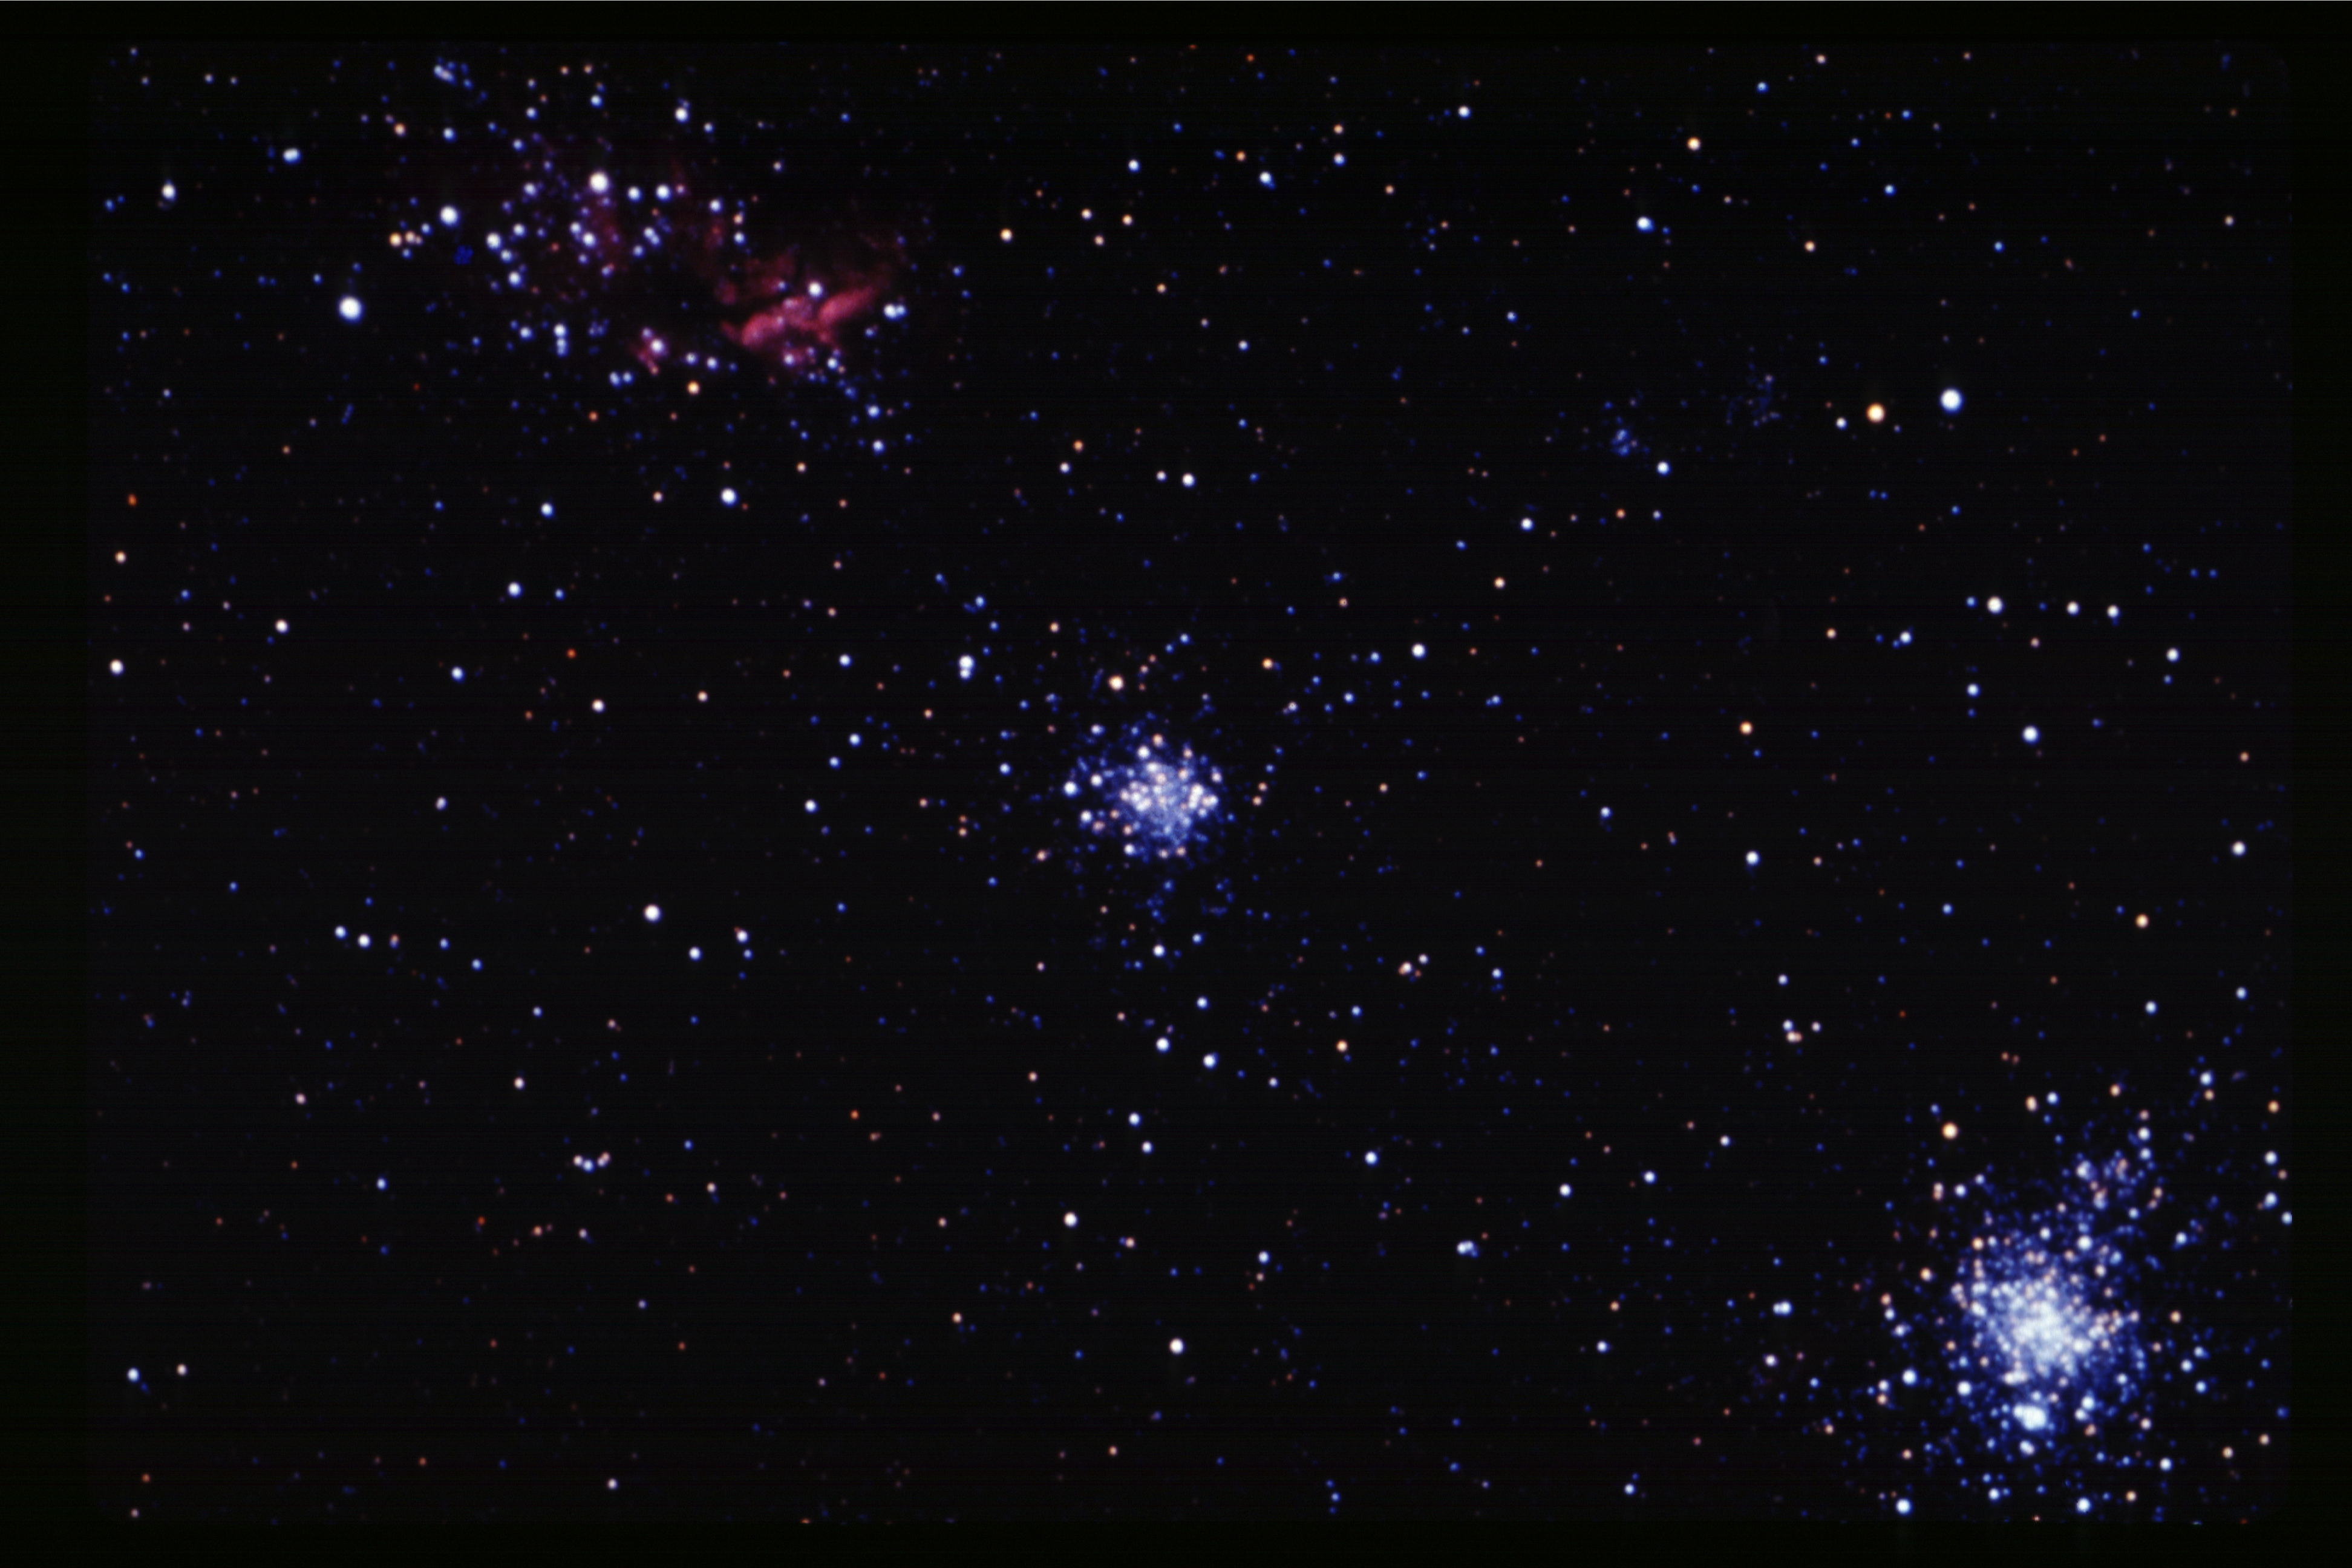

NGC 1854

NGC1854, an open star cluster in the Large Magellanic Cloud (a satellite to our own Galaxy), in the constellation Dorado.

Credit: NOIRLab/NSF/AURA